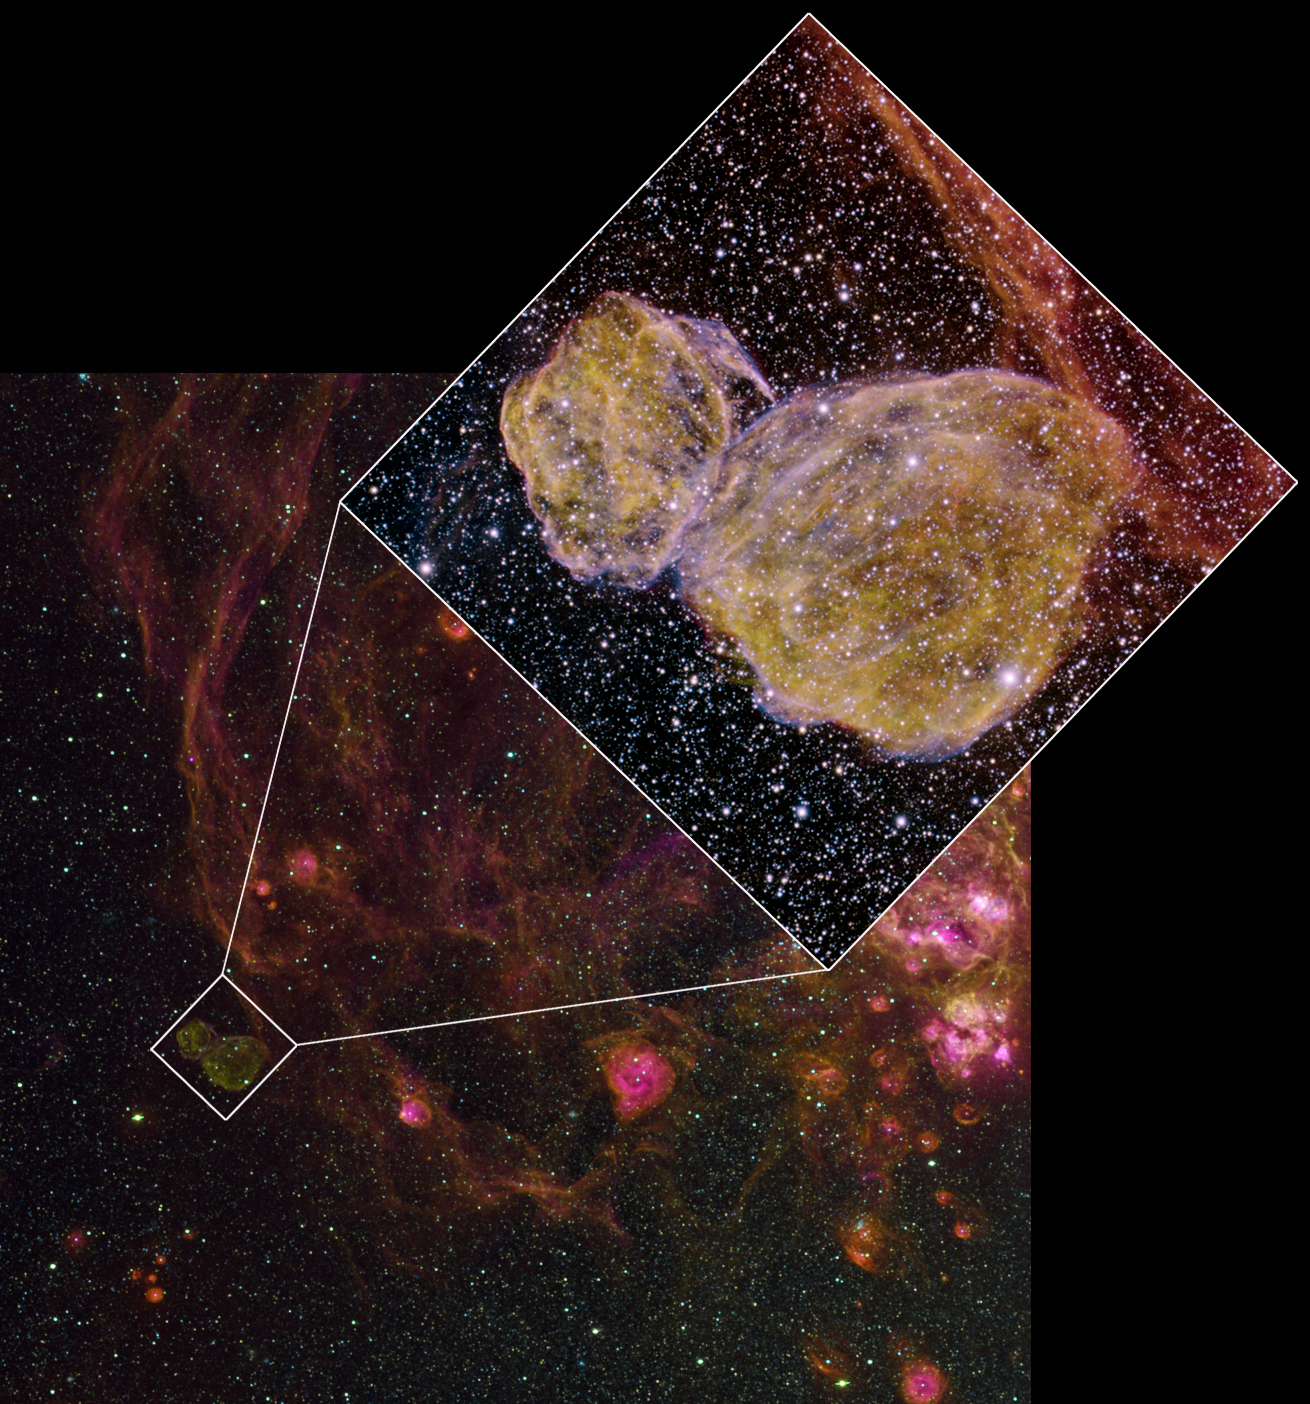

Supernova Remnants Dance in the LMC

background) Wide-field image of DEM L316 and its surroundings in the LMC as seen by the MCELS survey. The inset shows the extent of the new Gemini image.

Credit: S. Points/C. Smith/MCELS/NOAO/AURA/NSF